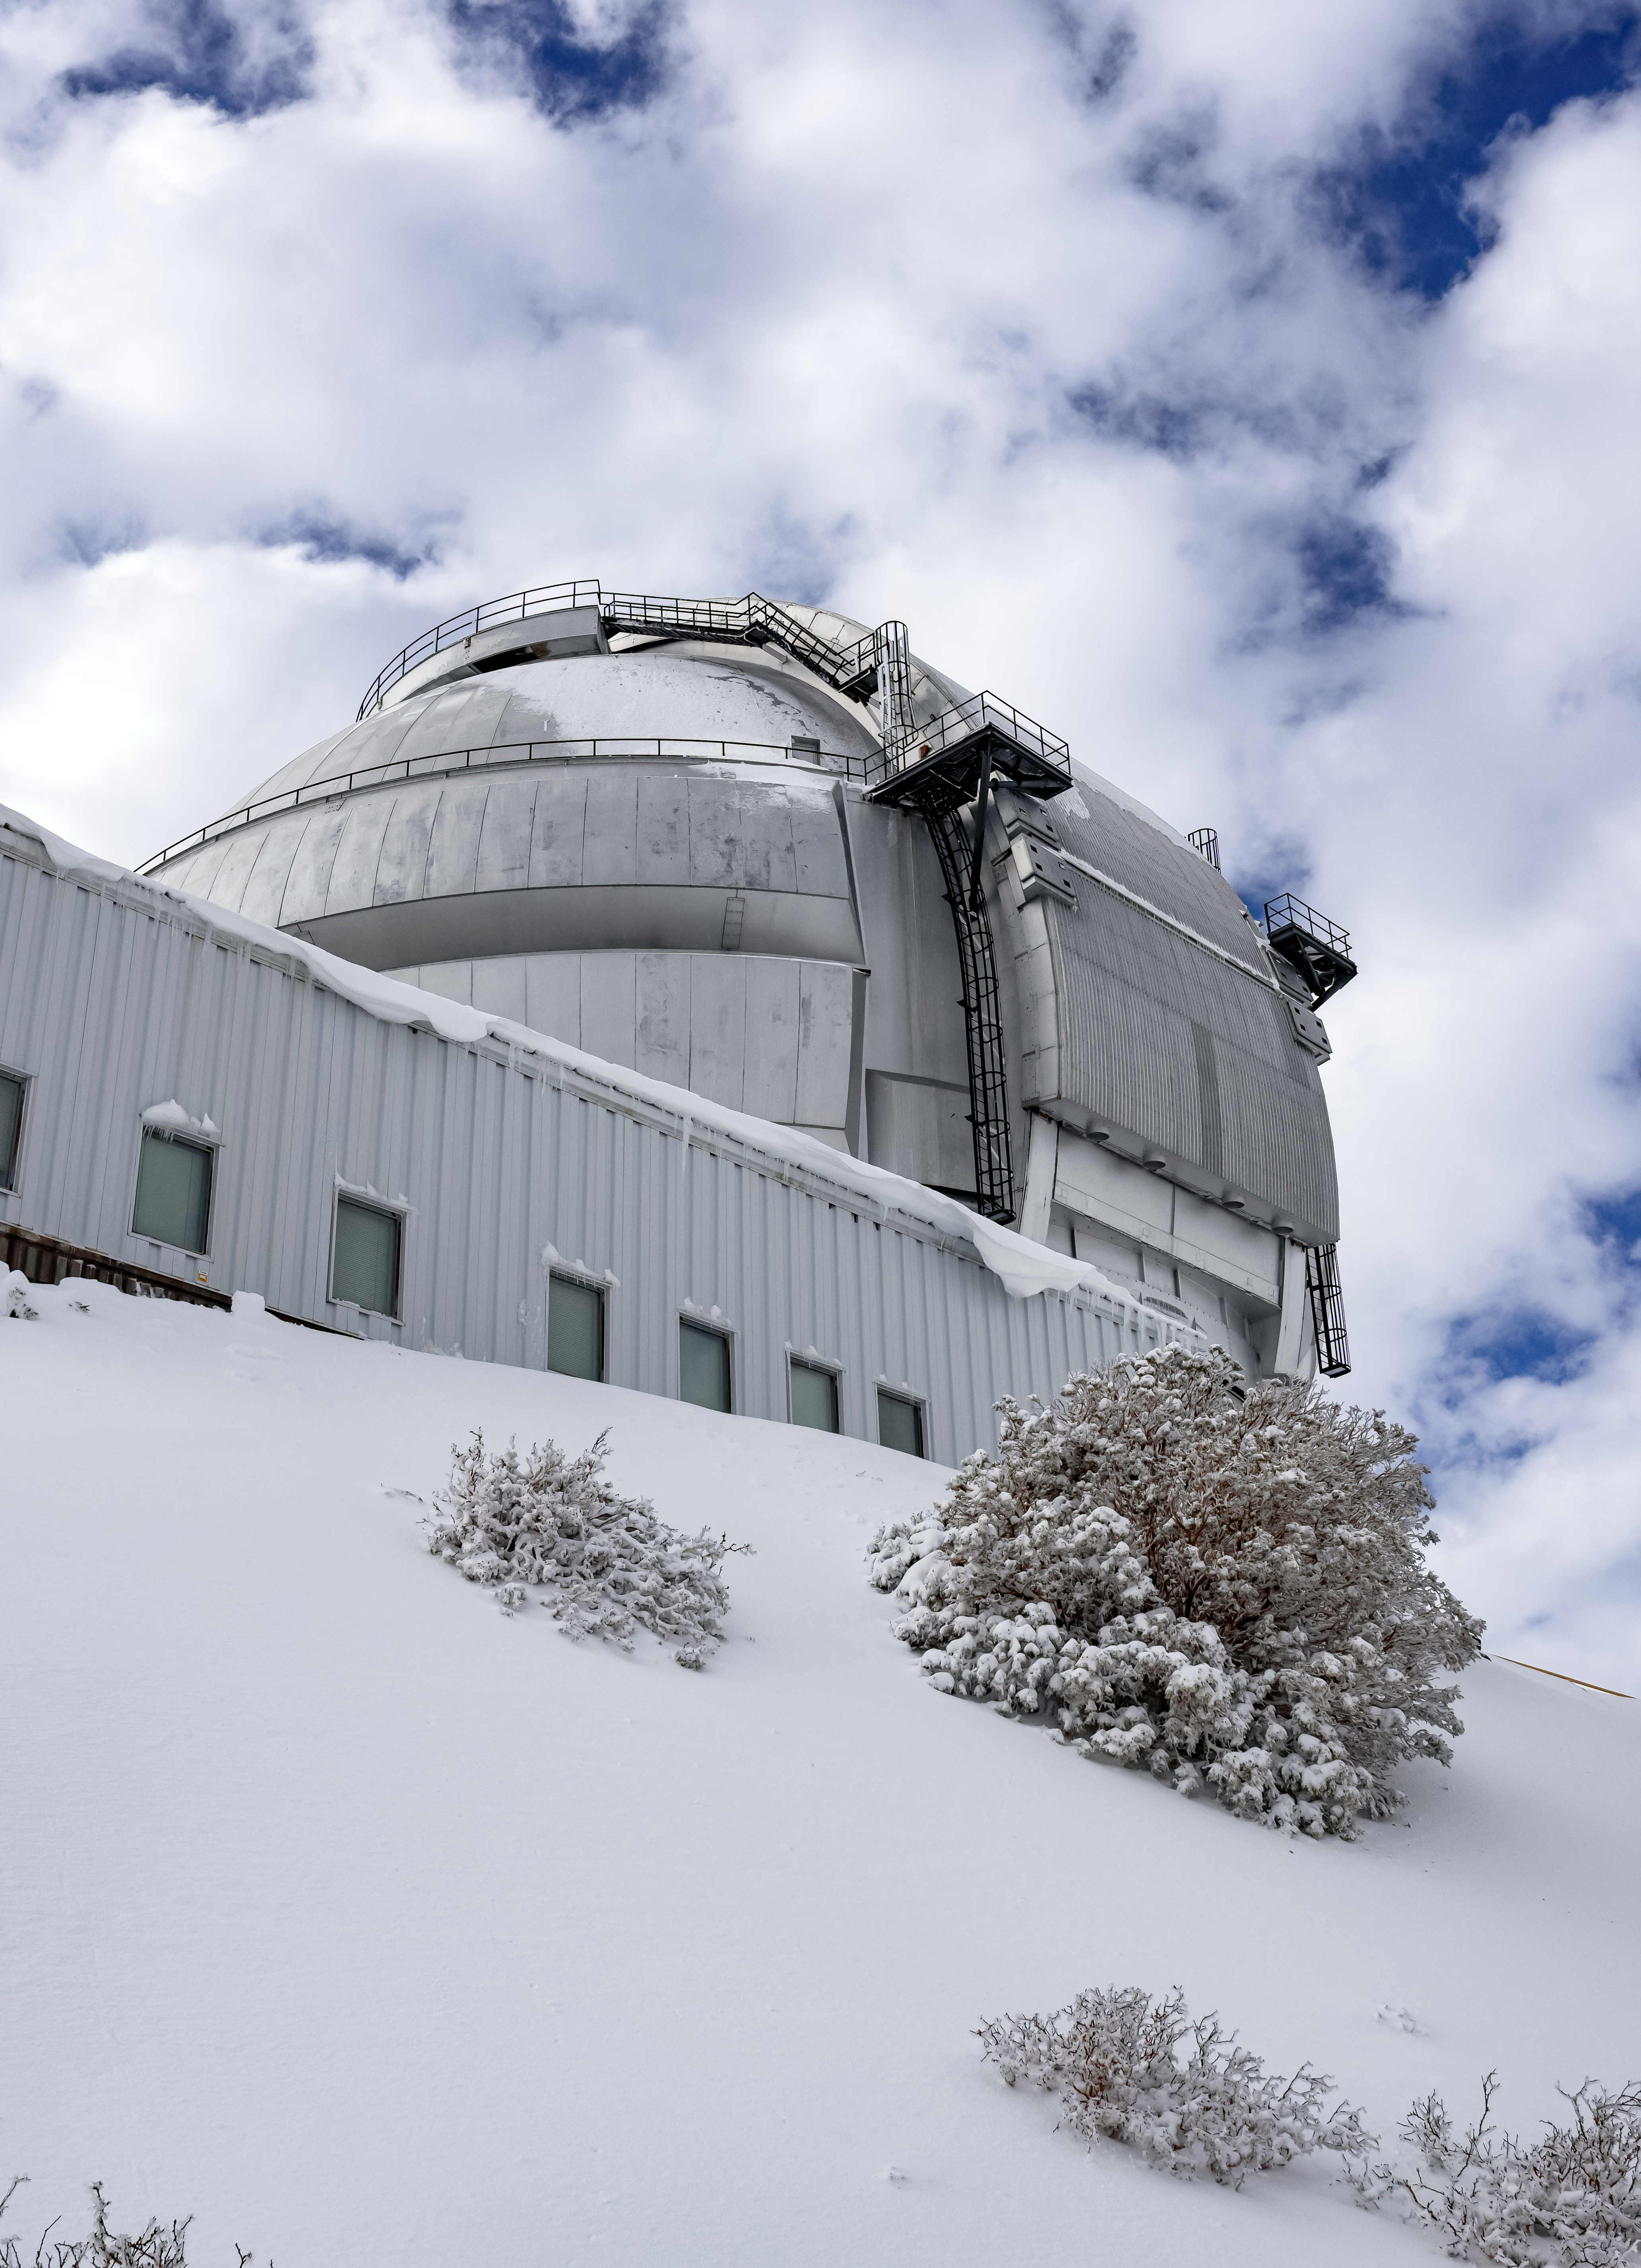

Gemini South Telescope Surrounded by Snow

The Gemini South telescope at Cerro Pachón in northern Chile, surrounded by a blanket of snow.

Credit: International Gemini Observatory/NOIRLab/NSF/AURA/C. Corco